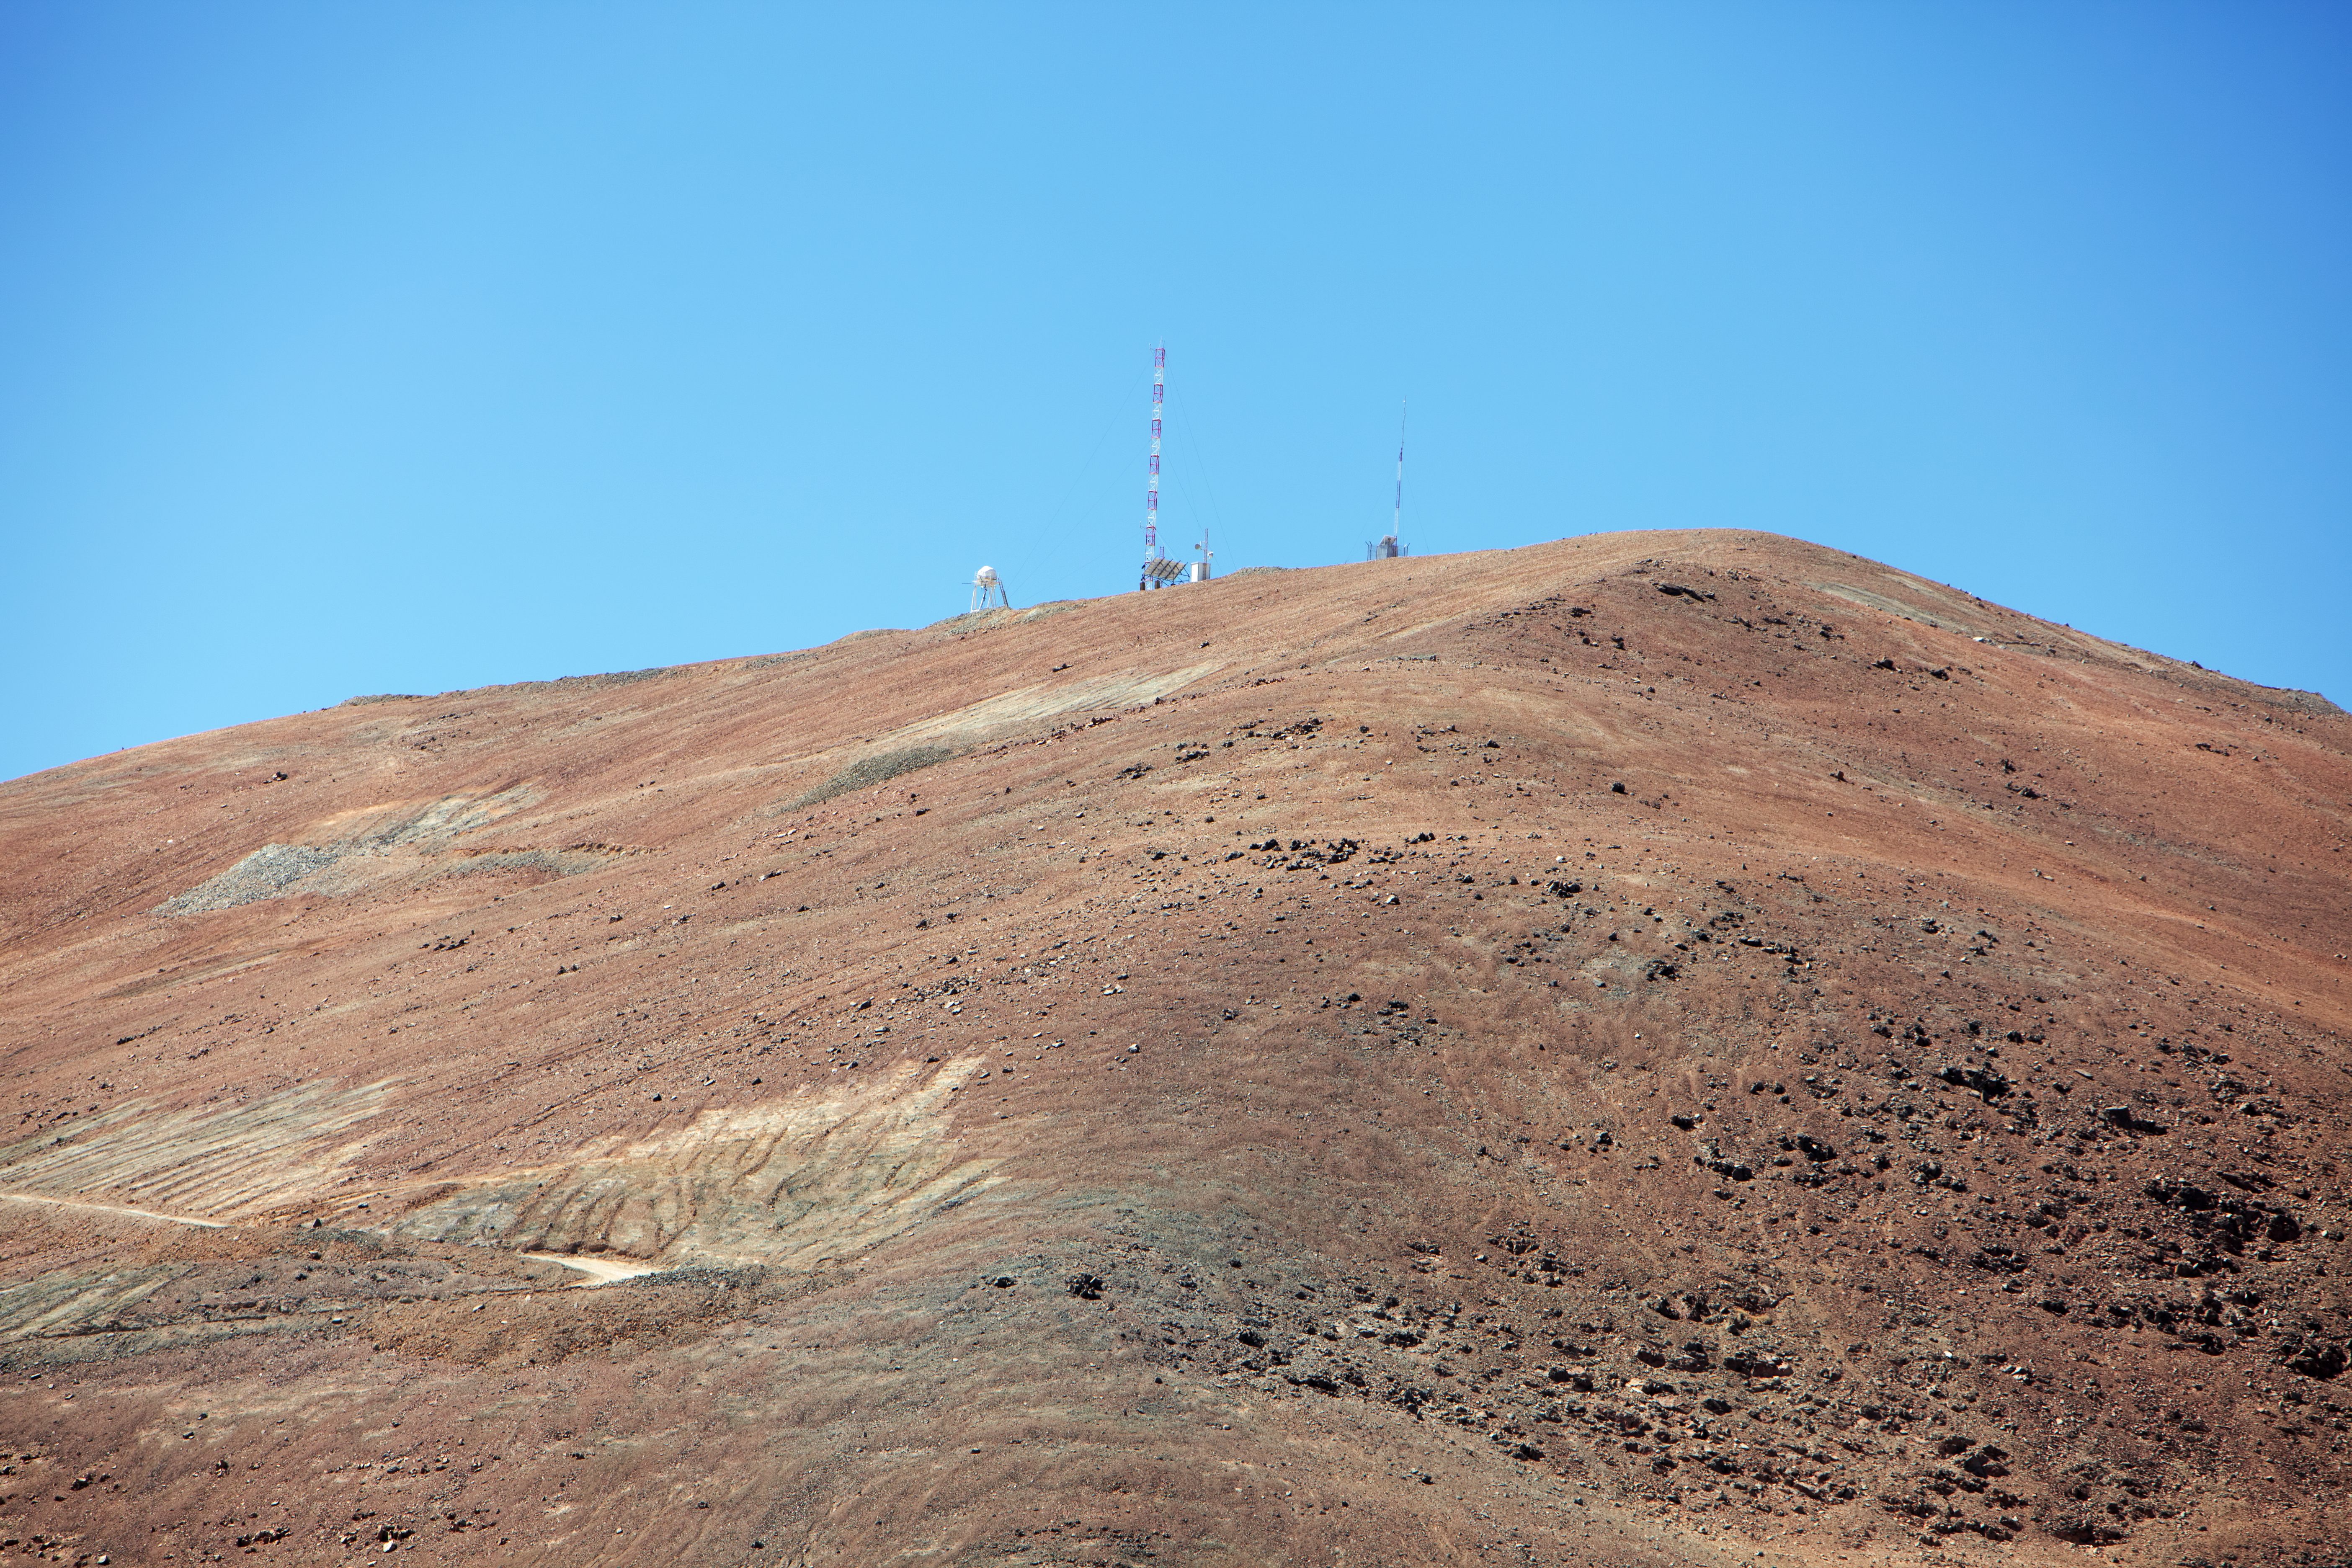

Close to Armazones

On the road from Paranal to Cerro Armazones, almost there.

Credit: ESO